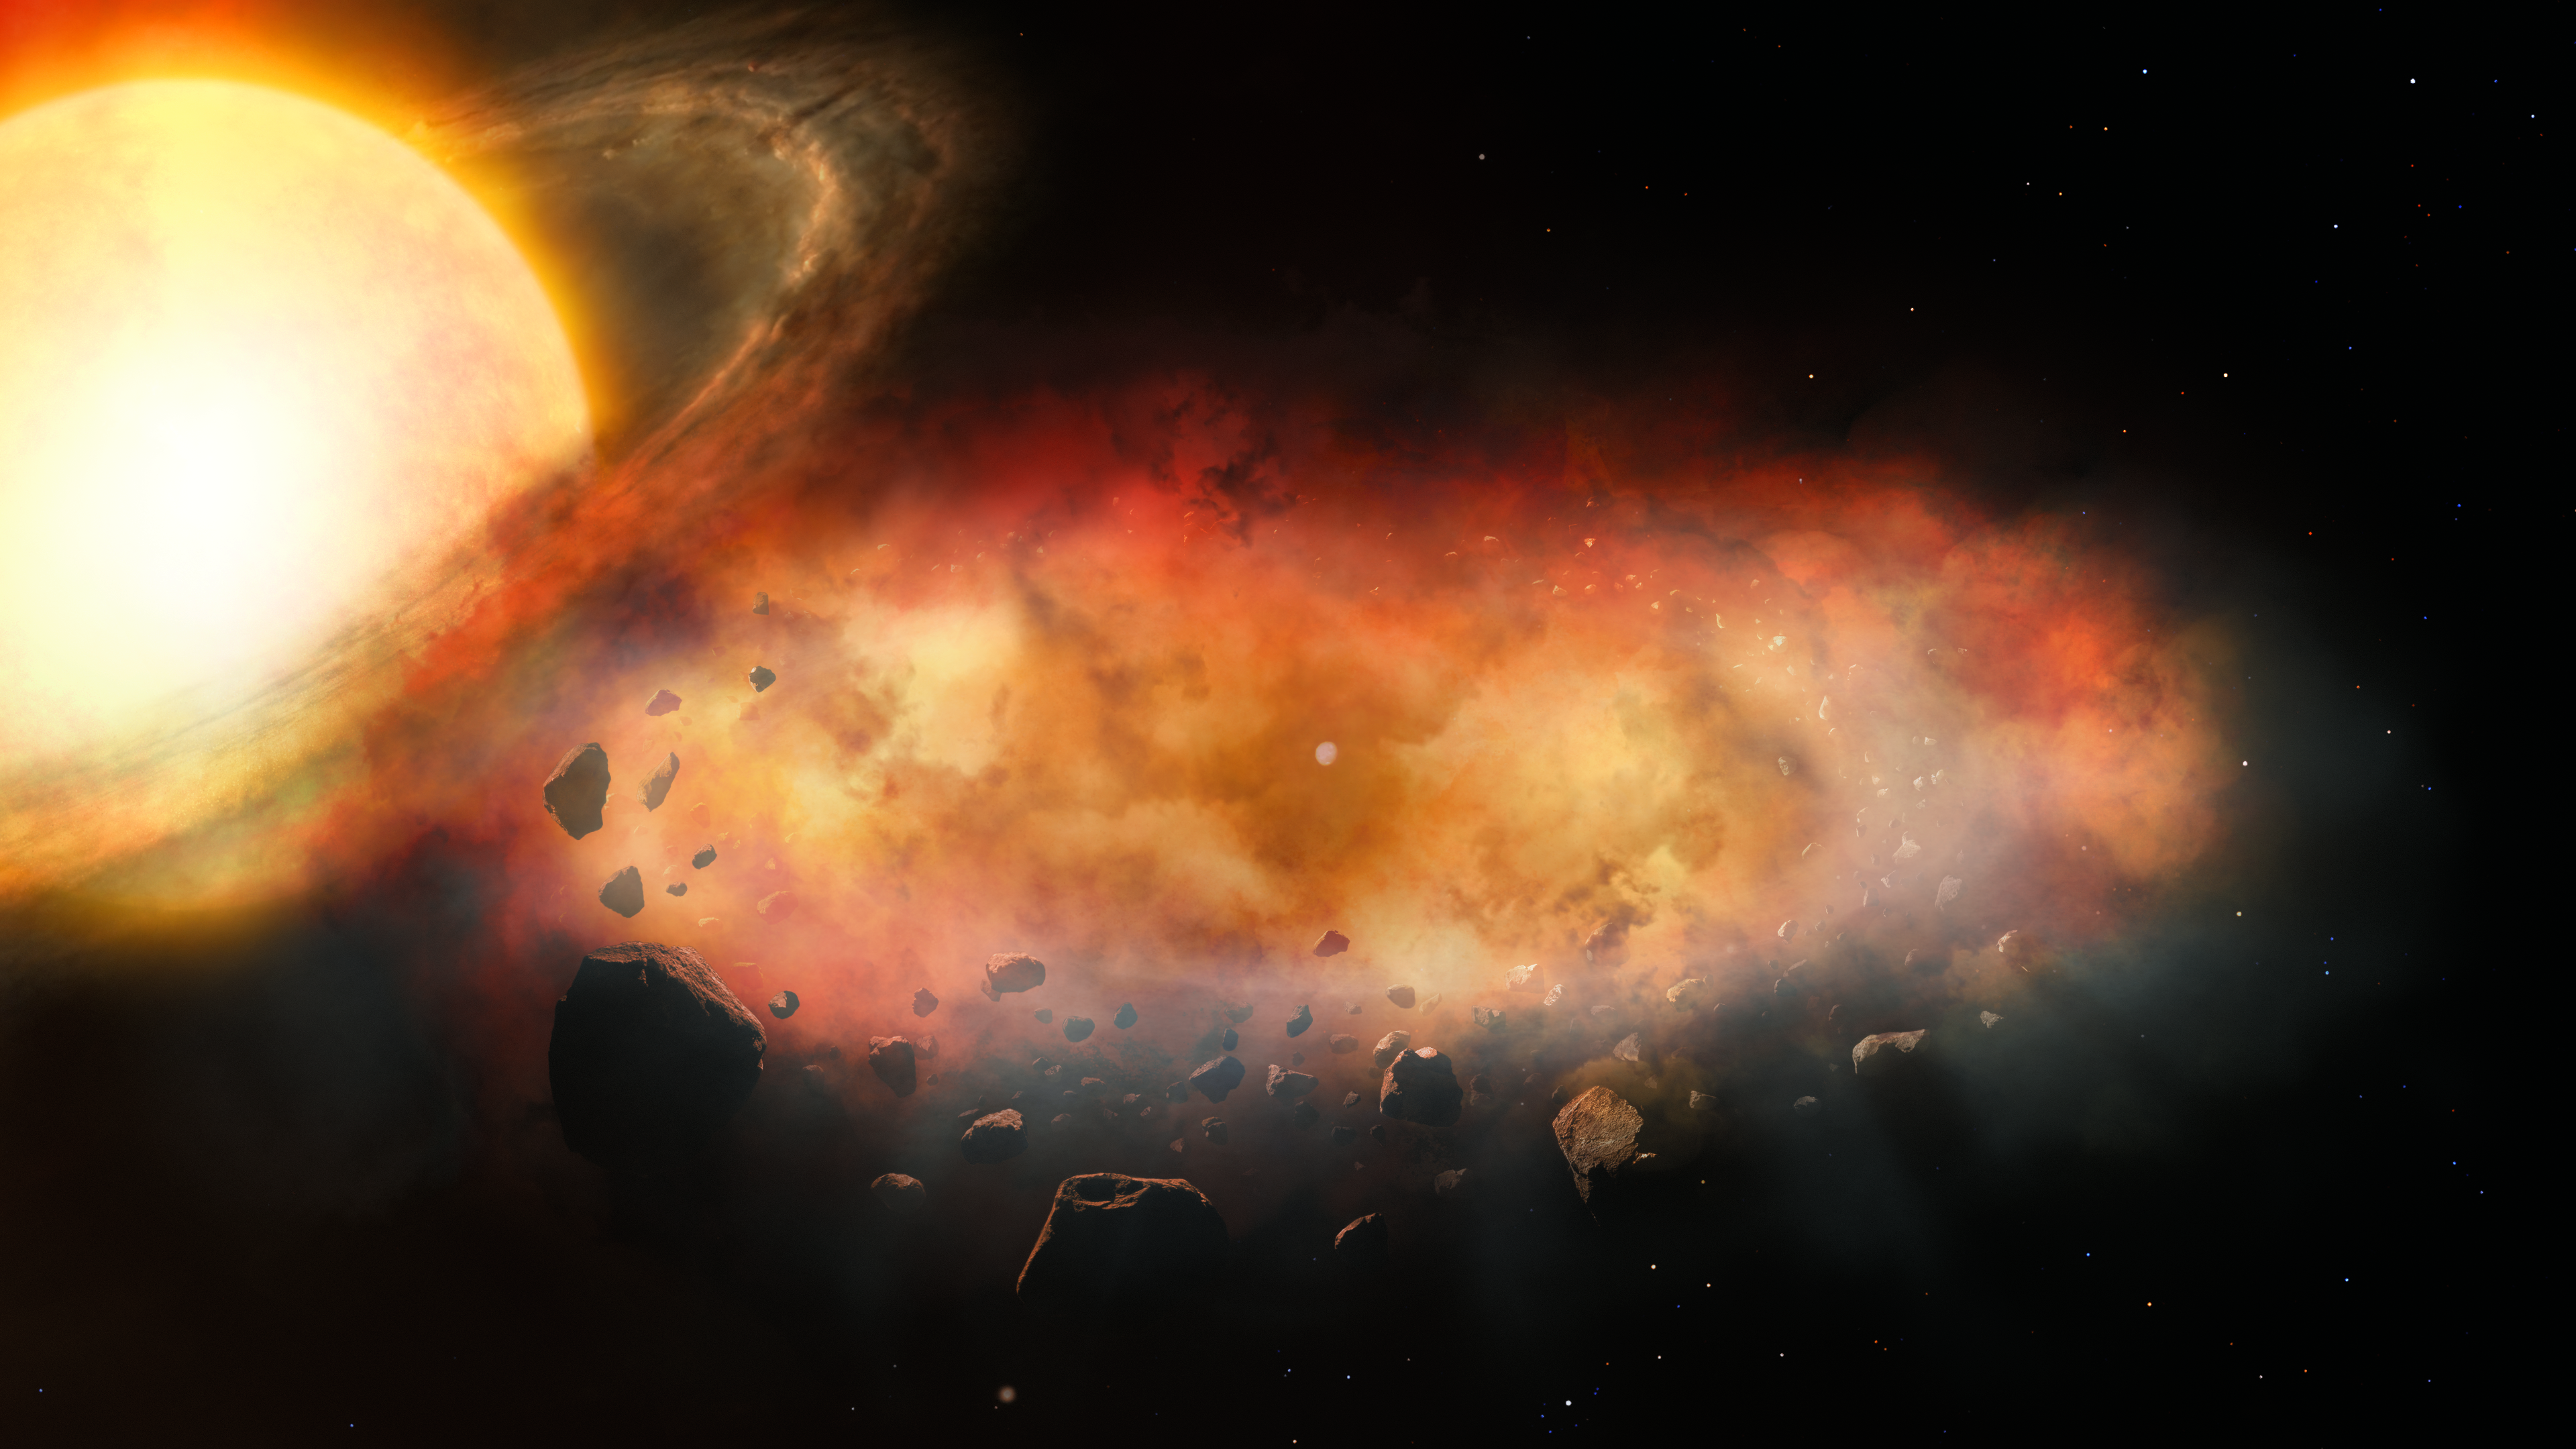

Artist’s Illustration of Cloudy Disk Orbiting Distant Star

This artist’s illustration shows a large disk of planetary debris, surrounded by a thick cloud of dust and gas, passing in front of a star. A team of astronomers used the Gemini High-resolution Optical Spectrograph (GHOST) on the Gemini South telescope, one half of the International Gemini Observatory, partly funded by the U.S. National Science Foundation and operated by NSF NOIRLab, to measure the motion of the gas within the cloud. This is the first time astronomers have measured the internal gas motions of a disk orbiting a secondary object such as a planet or low-mass star. The finding offers a rare glimpse into the chaotic and dynamic processes still shaping planetary systems long after their formation.

Credit: International Gemini Observatory/NOIRLab/NSF/AURA/P. Marenfeld & M. Zamani